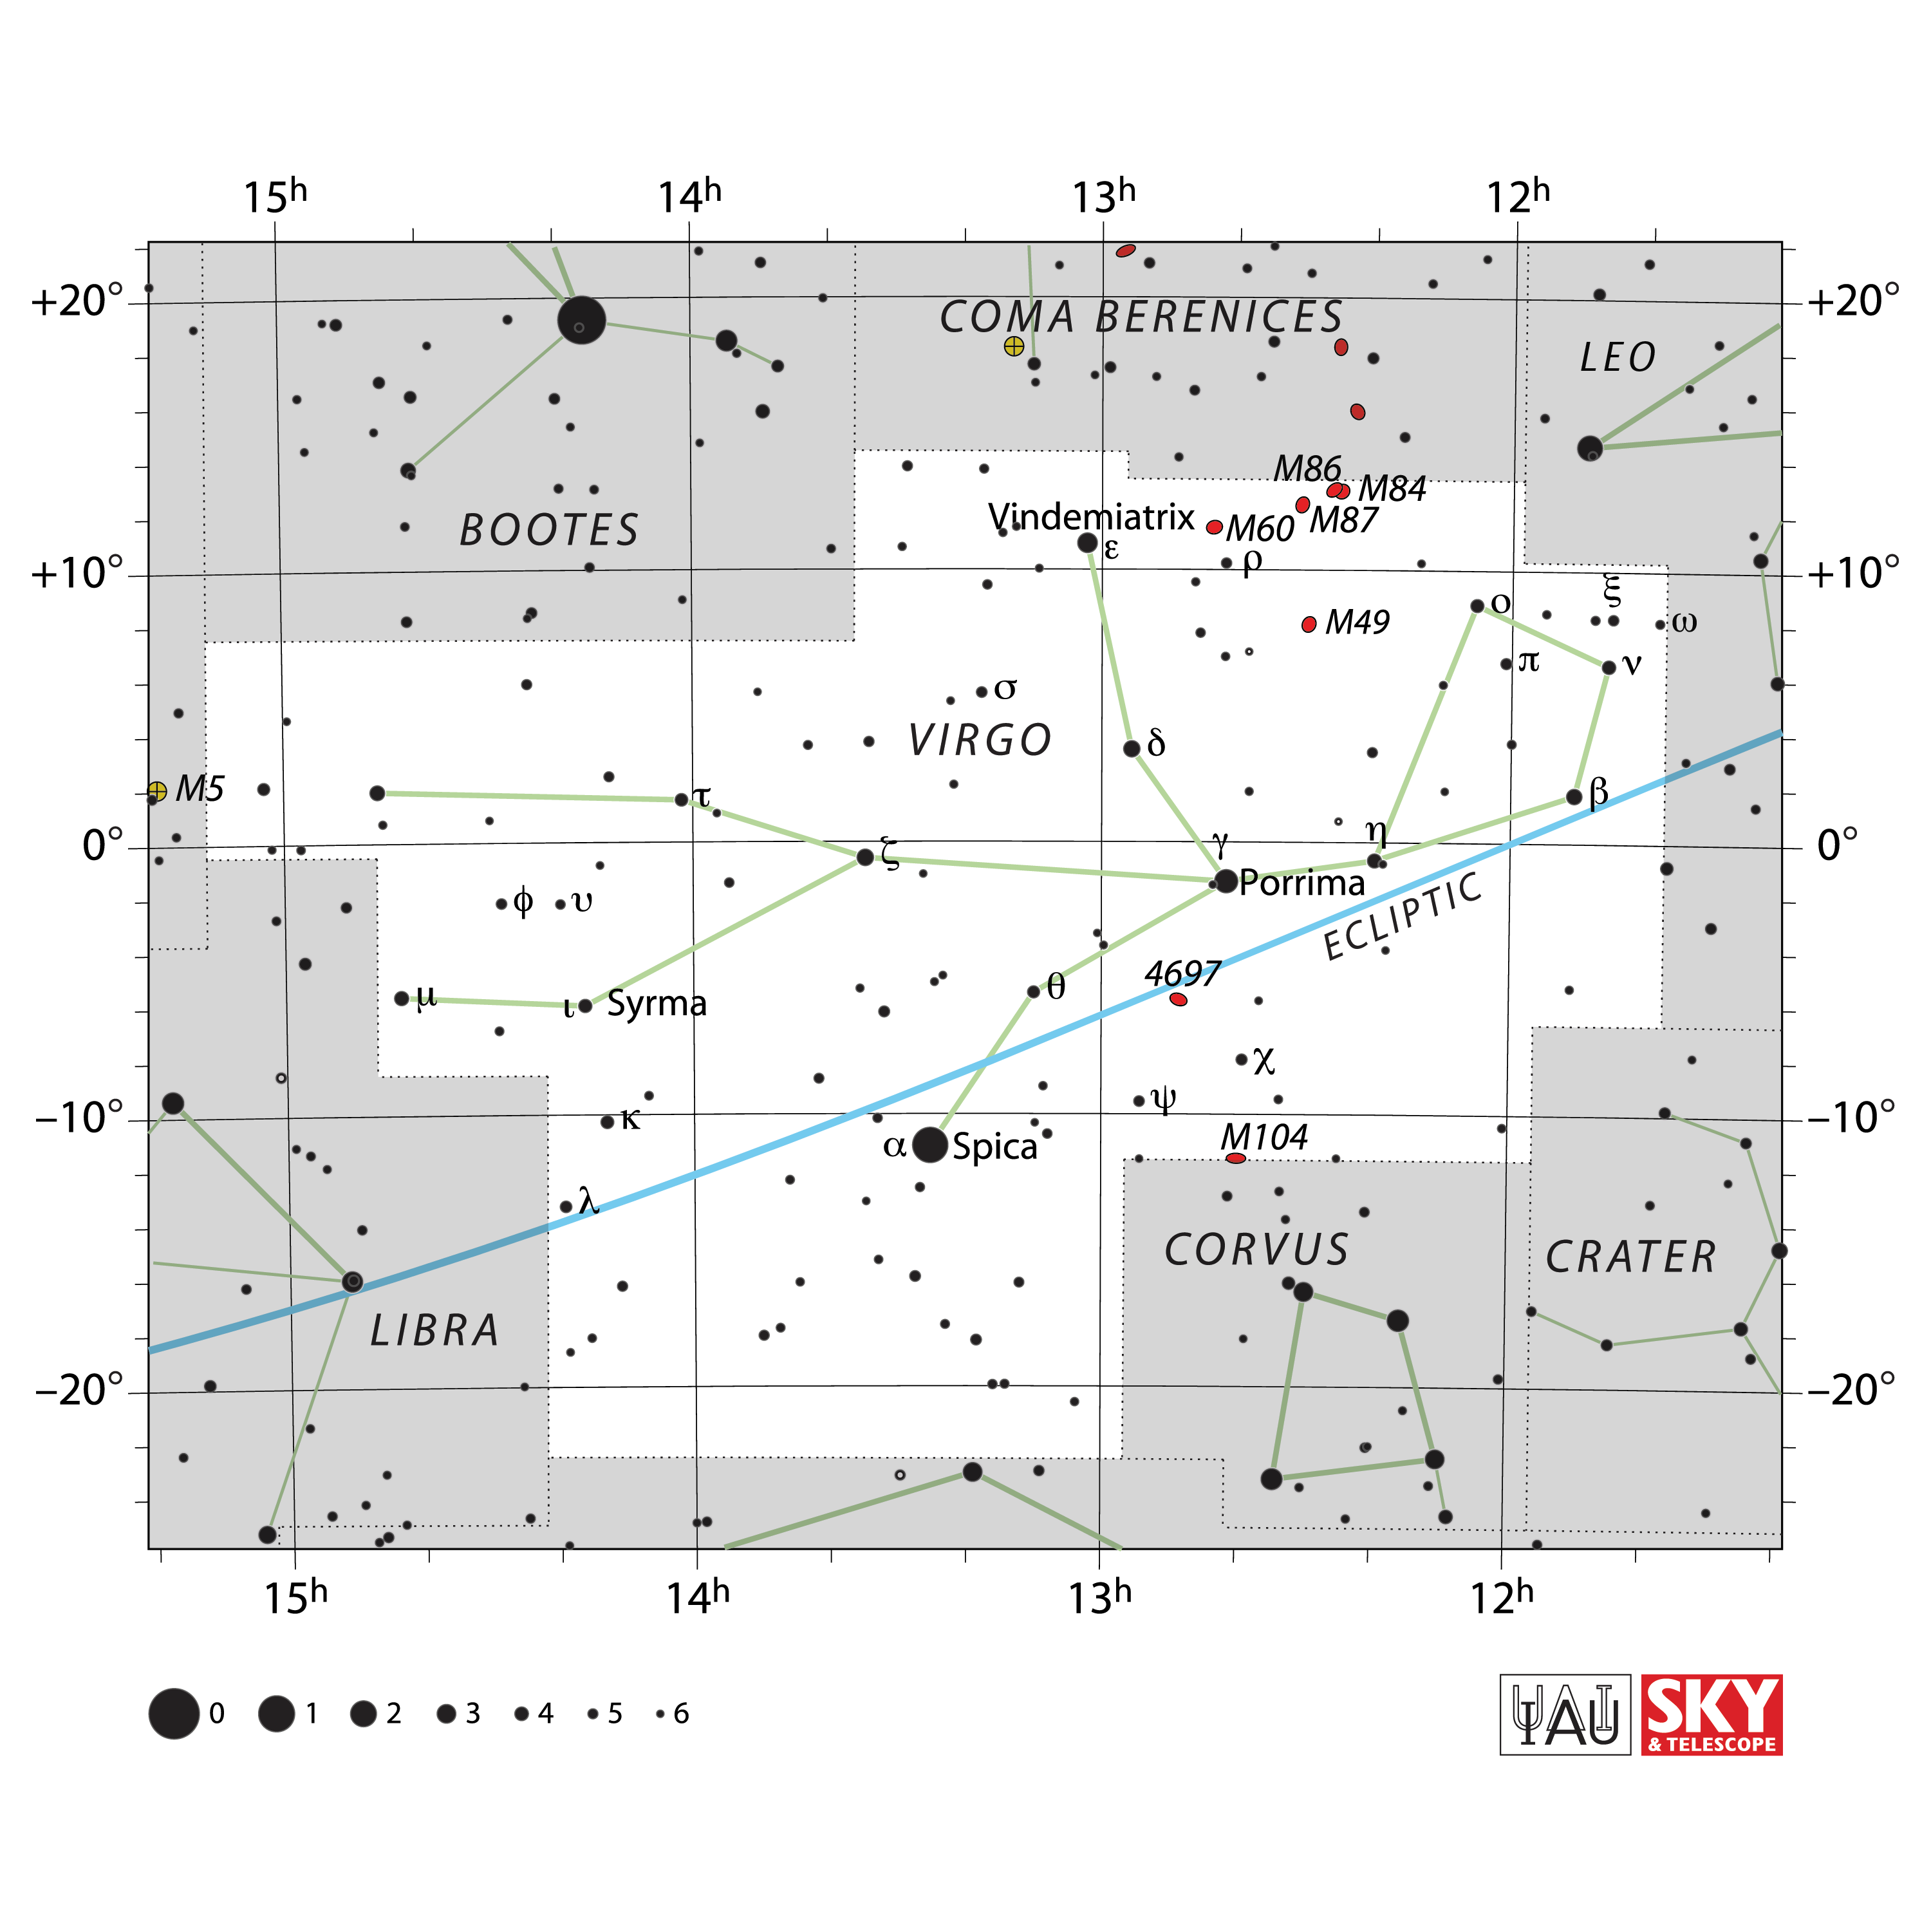

Virgo

Credit: IAU and Sky & Telescope